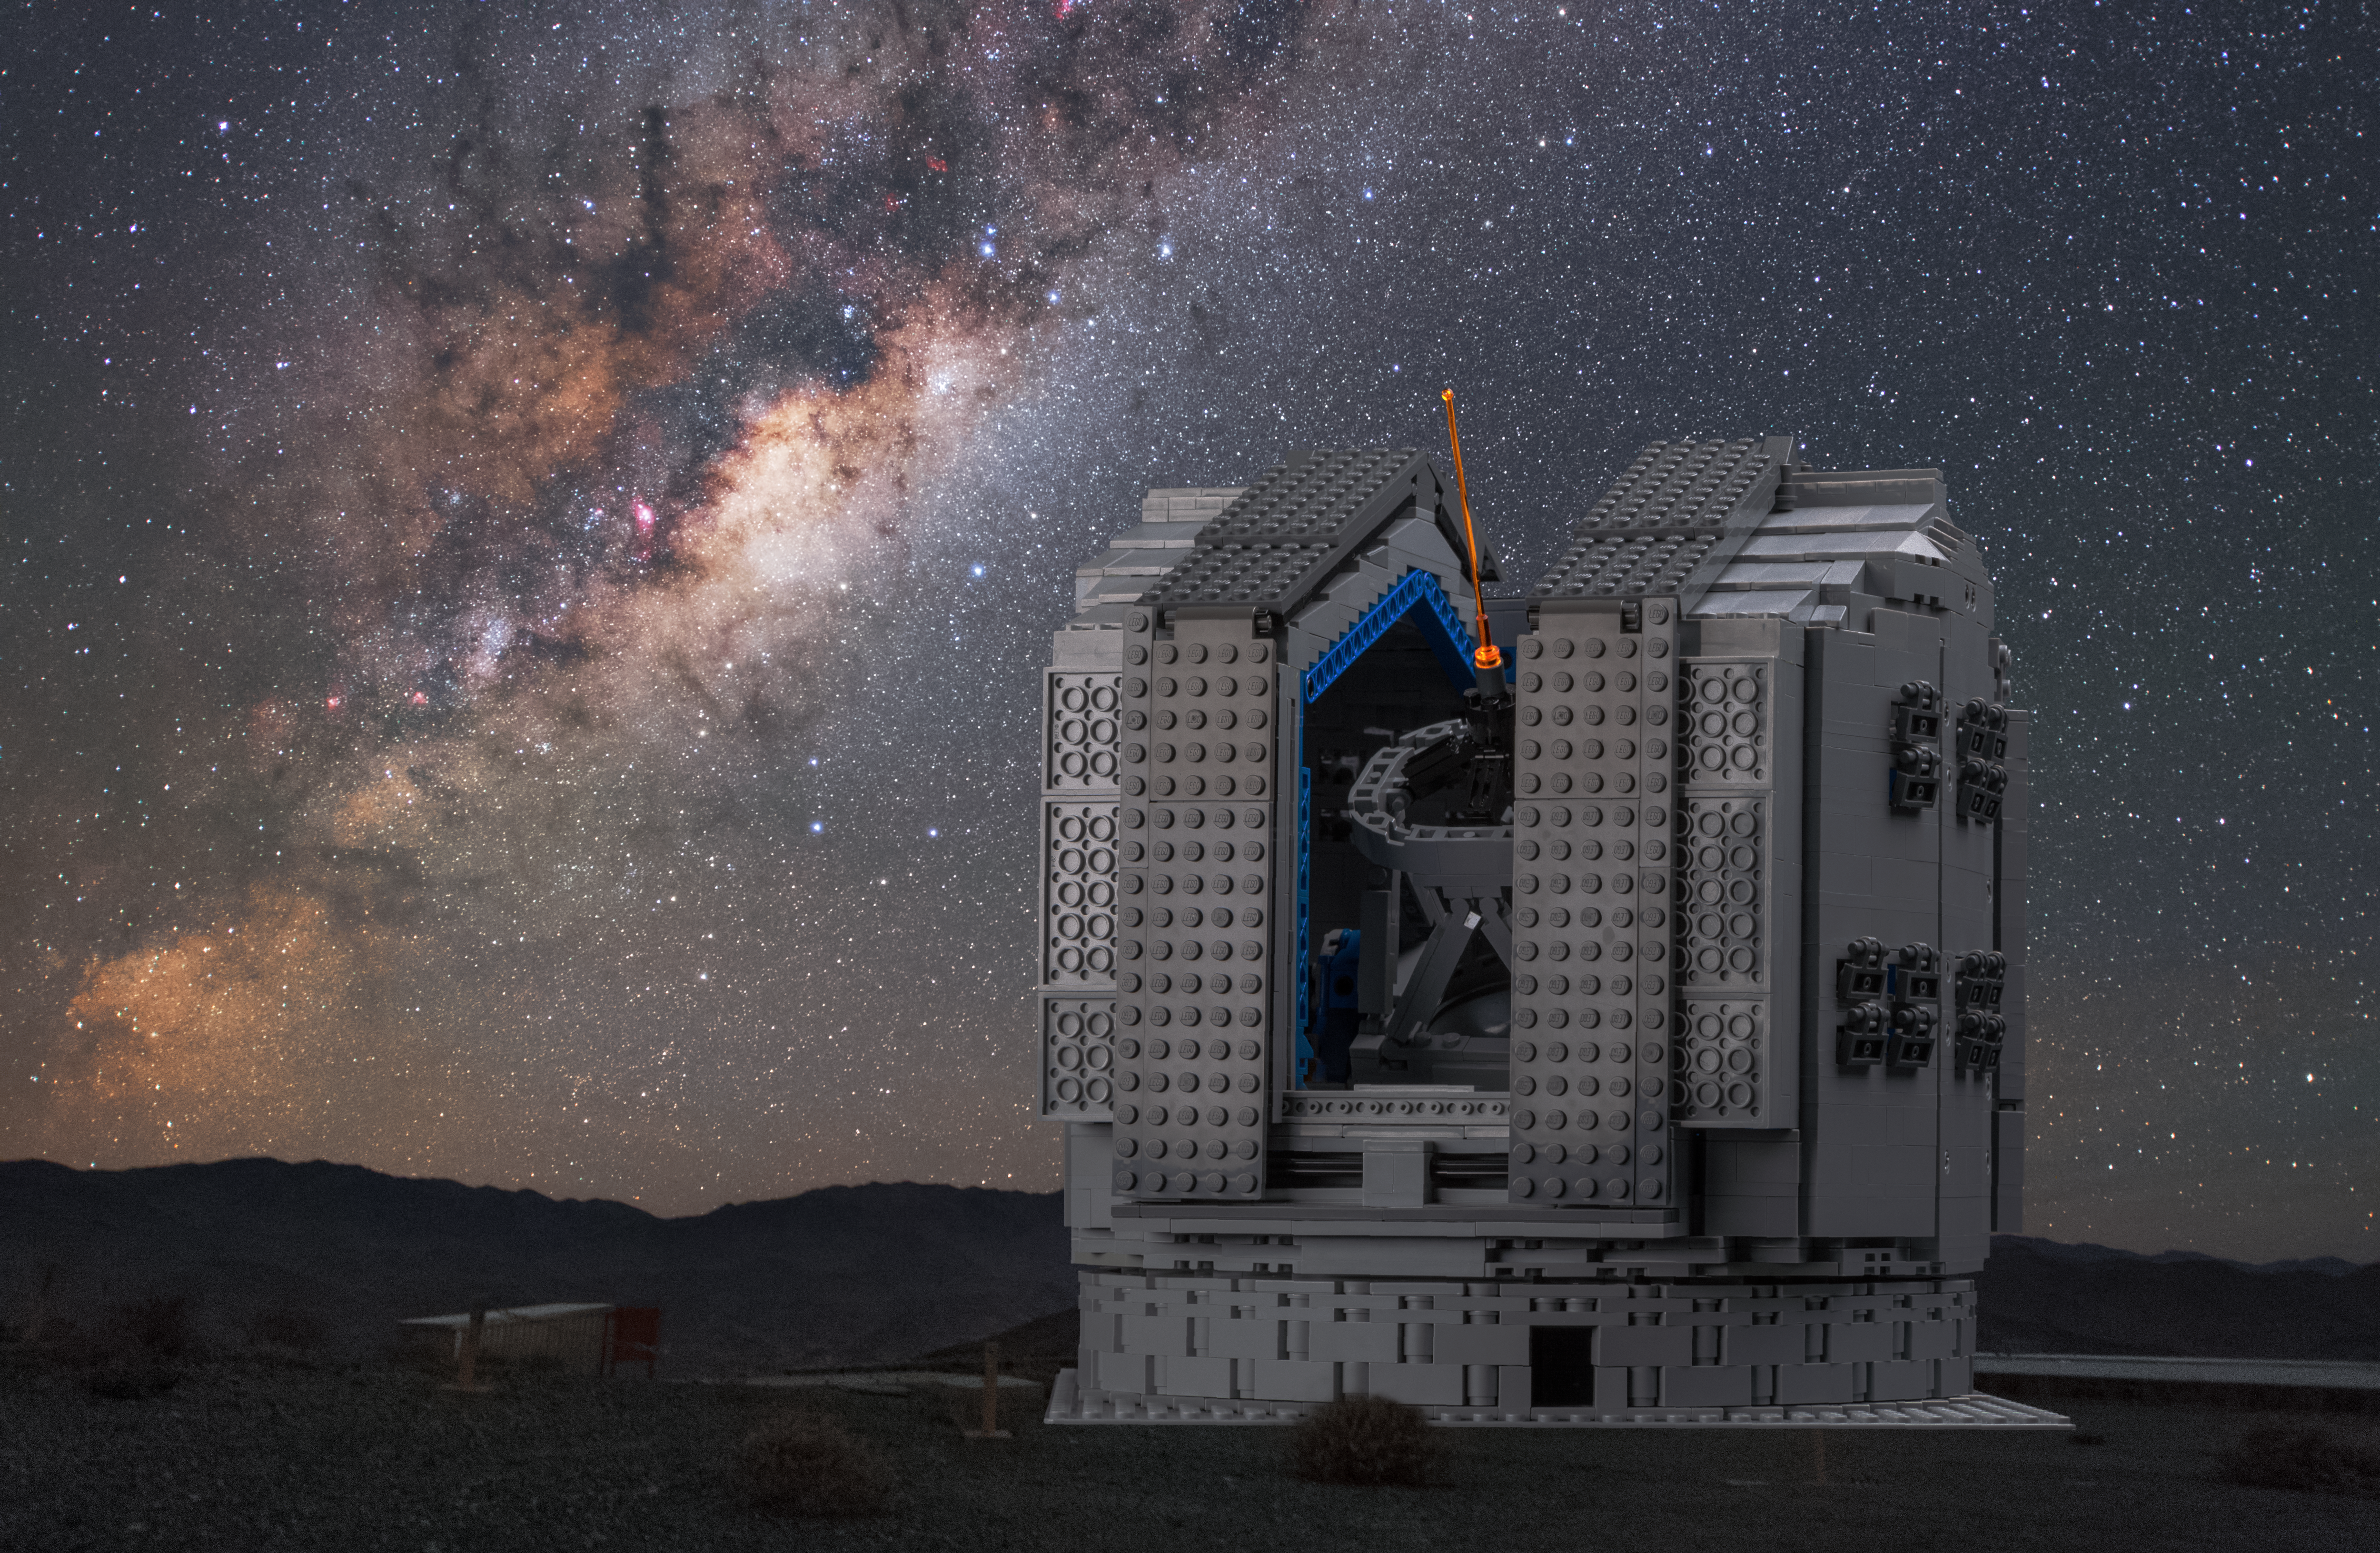

The LEGO® VLT model against the real Milky Way

Frans Snik’s model of the VLT is set against a background photograph from the actual telescope site in Chile’s Atacama Desert, with the Milky Way rising majestically into the sky above.

Credit: Y.Beletsky/ESO/F. Snik/M. Zamani